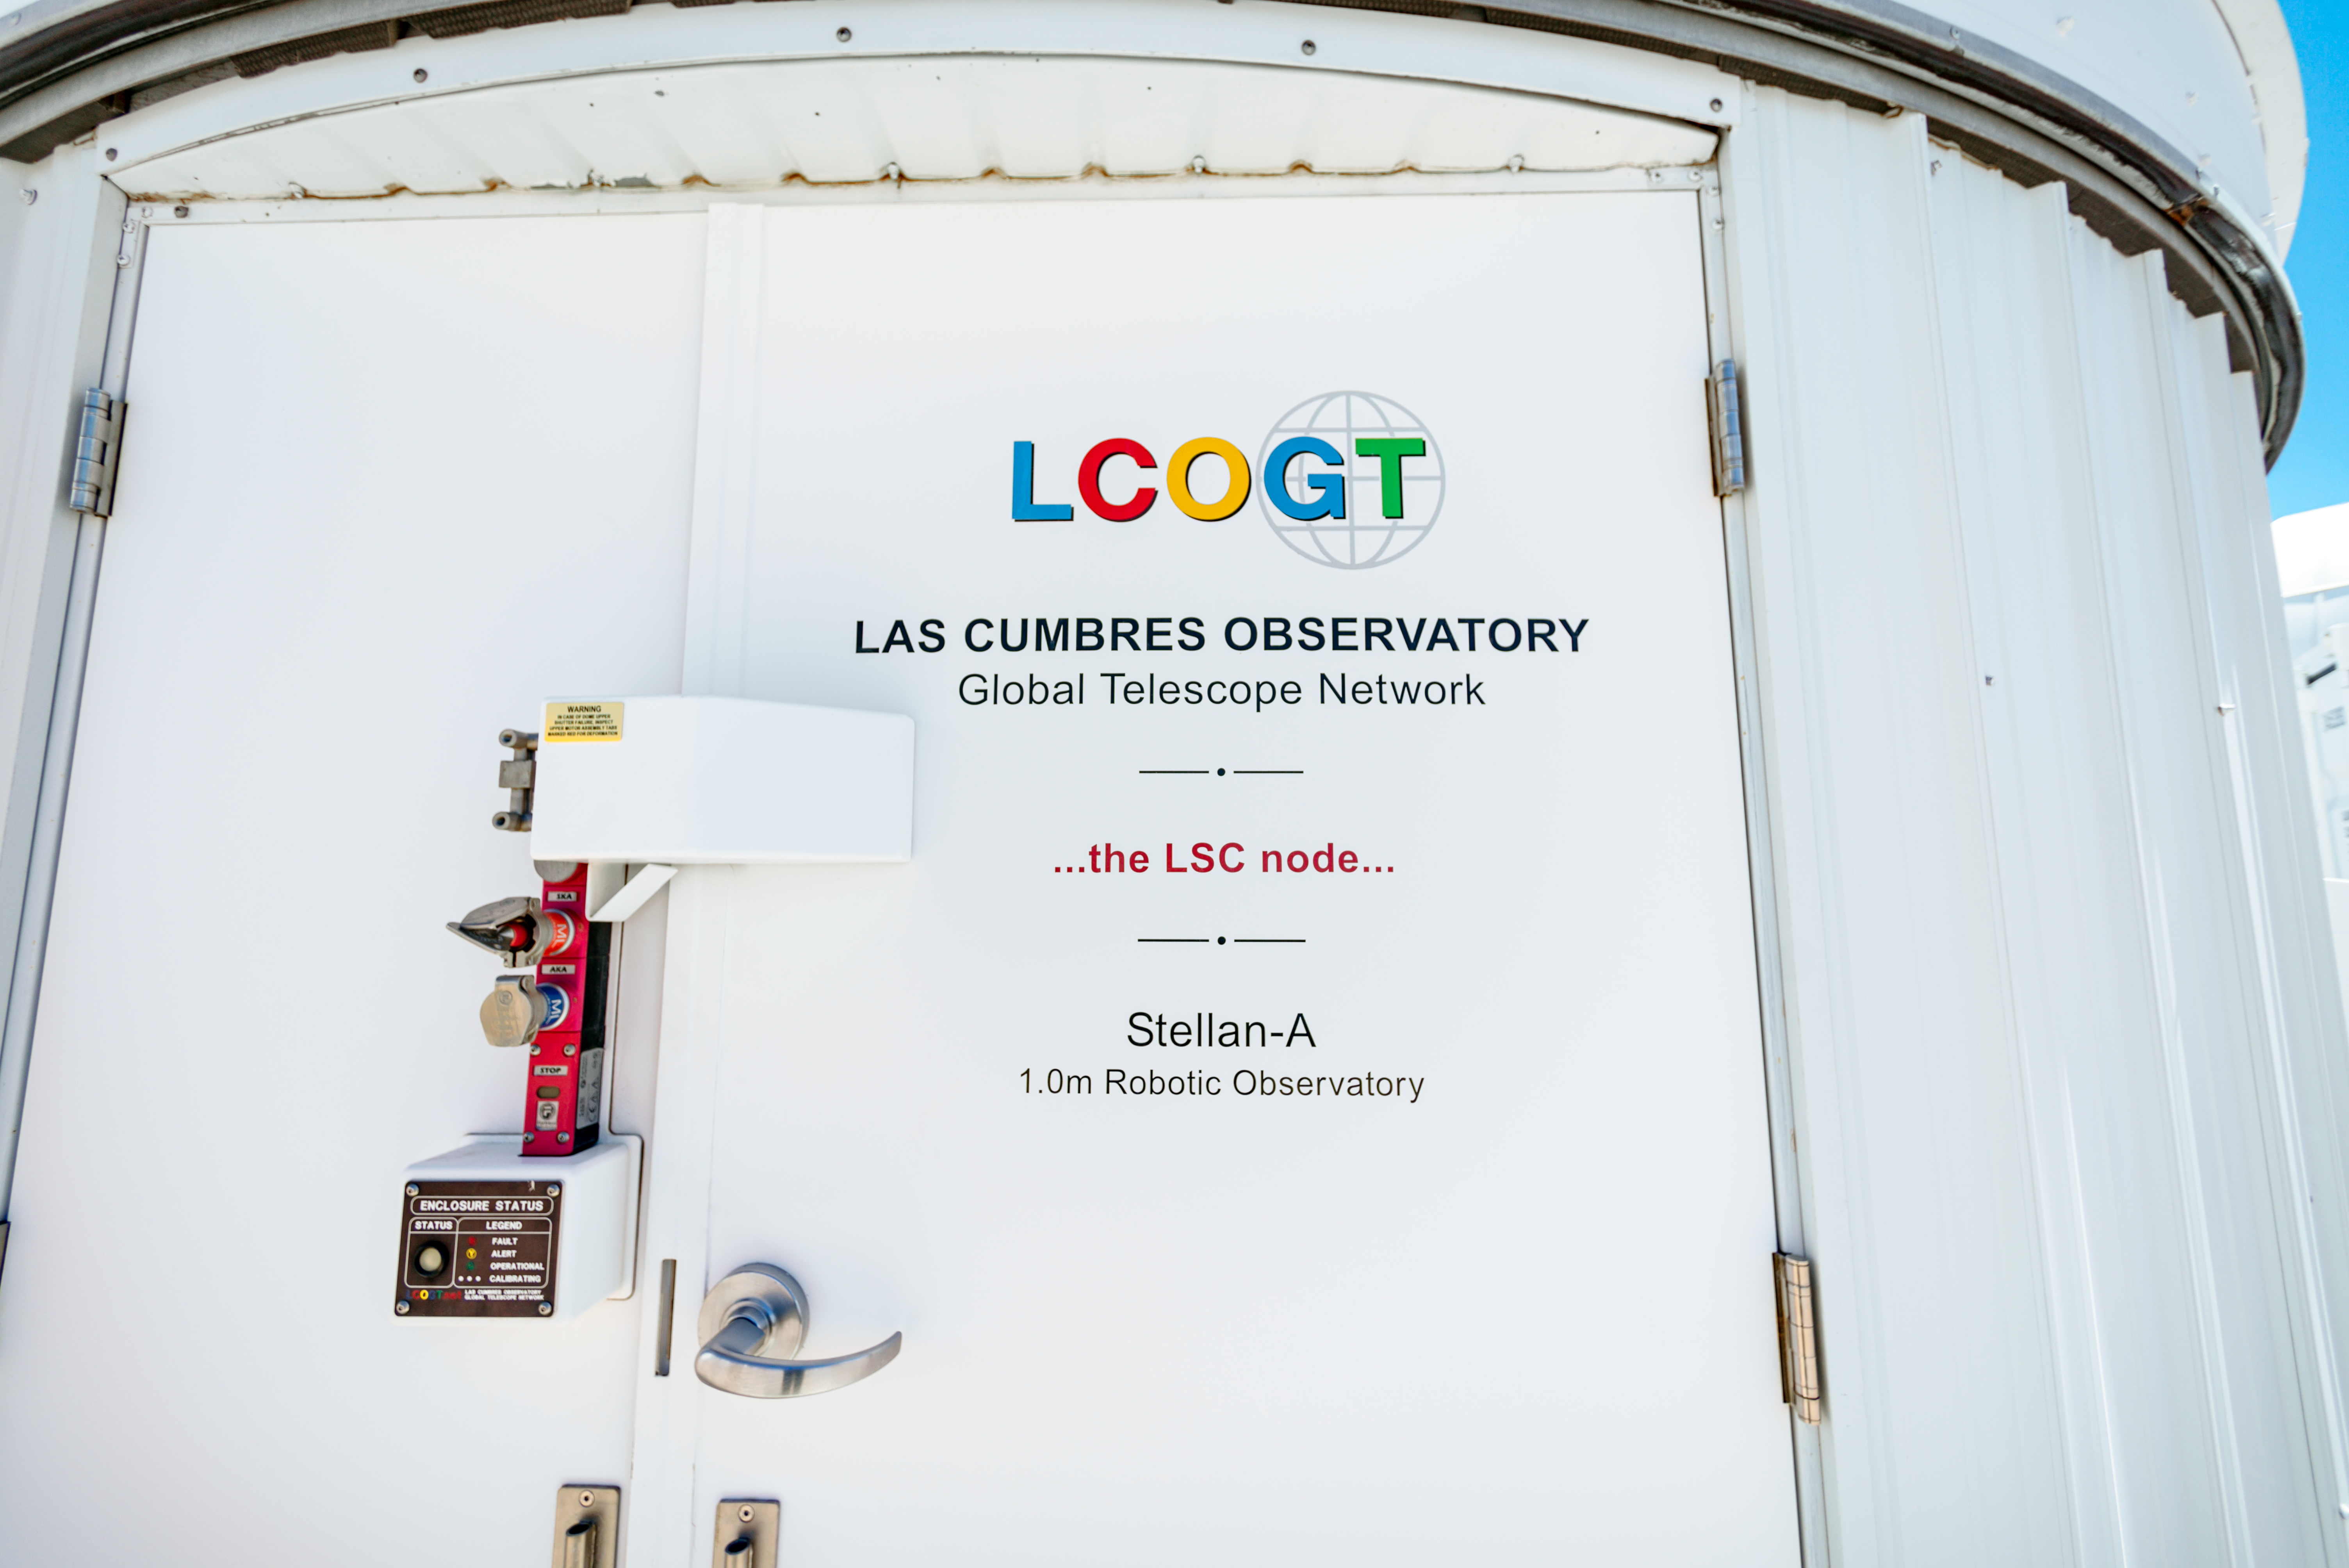

Las Cumbres Observatory 1-meter Telescope Dome

This Las Cumbres Observatory 1-meter Telescope dome is one of three at Cerro Tololo Inter-American Observatory in Chile.

Credit: CTIO/NOIRLab/NSF/AURA